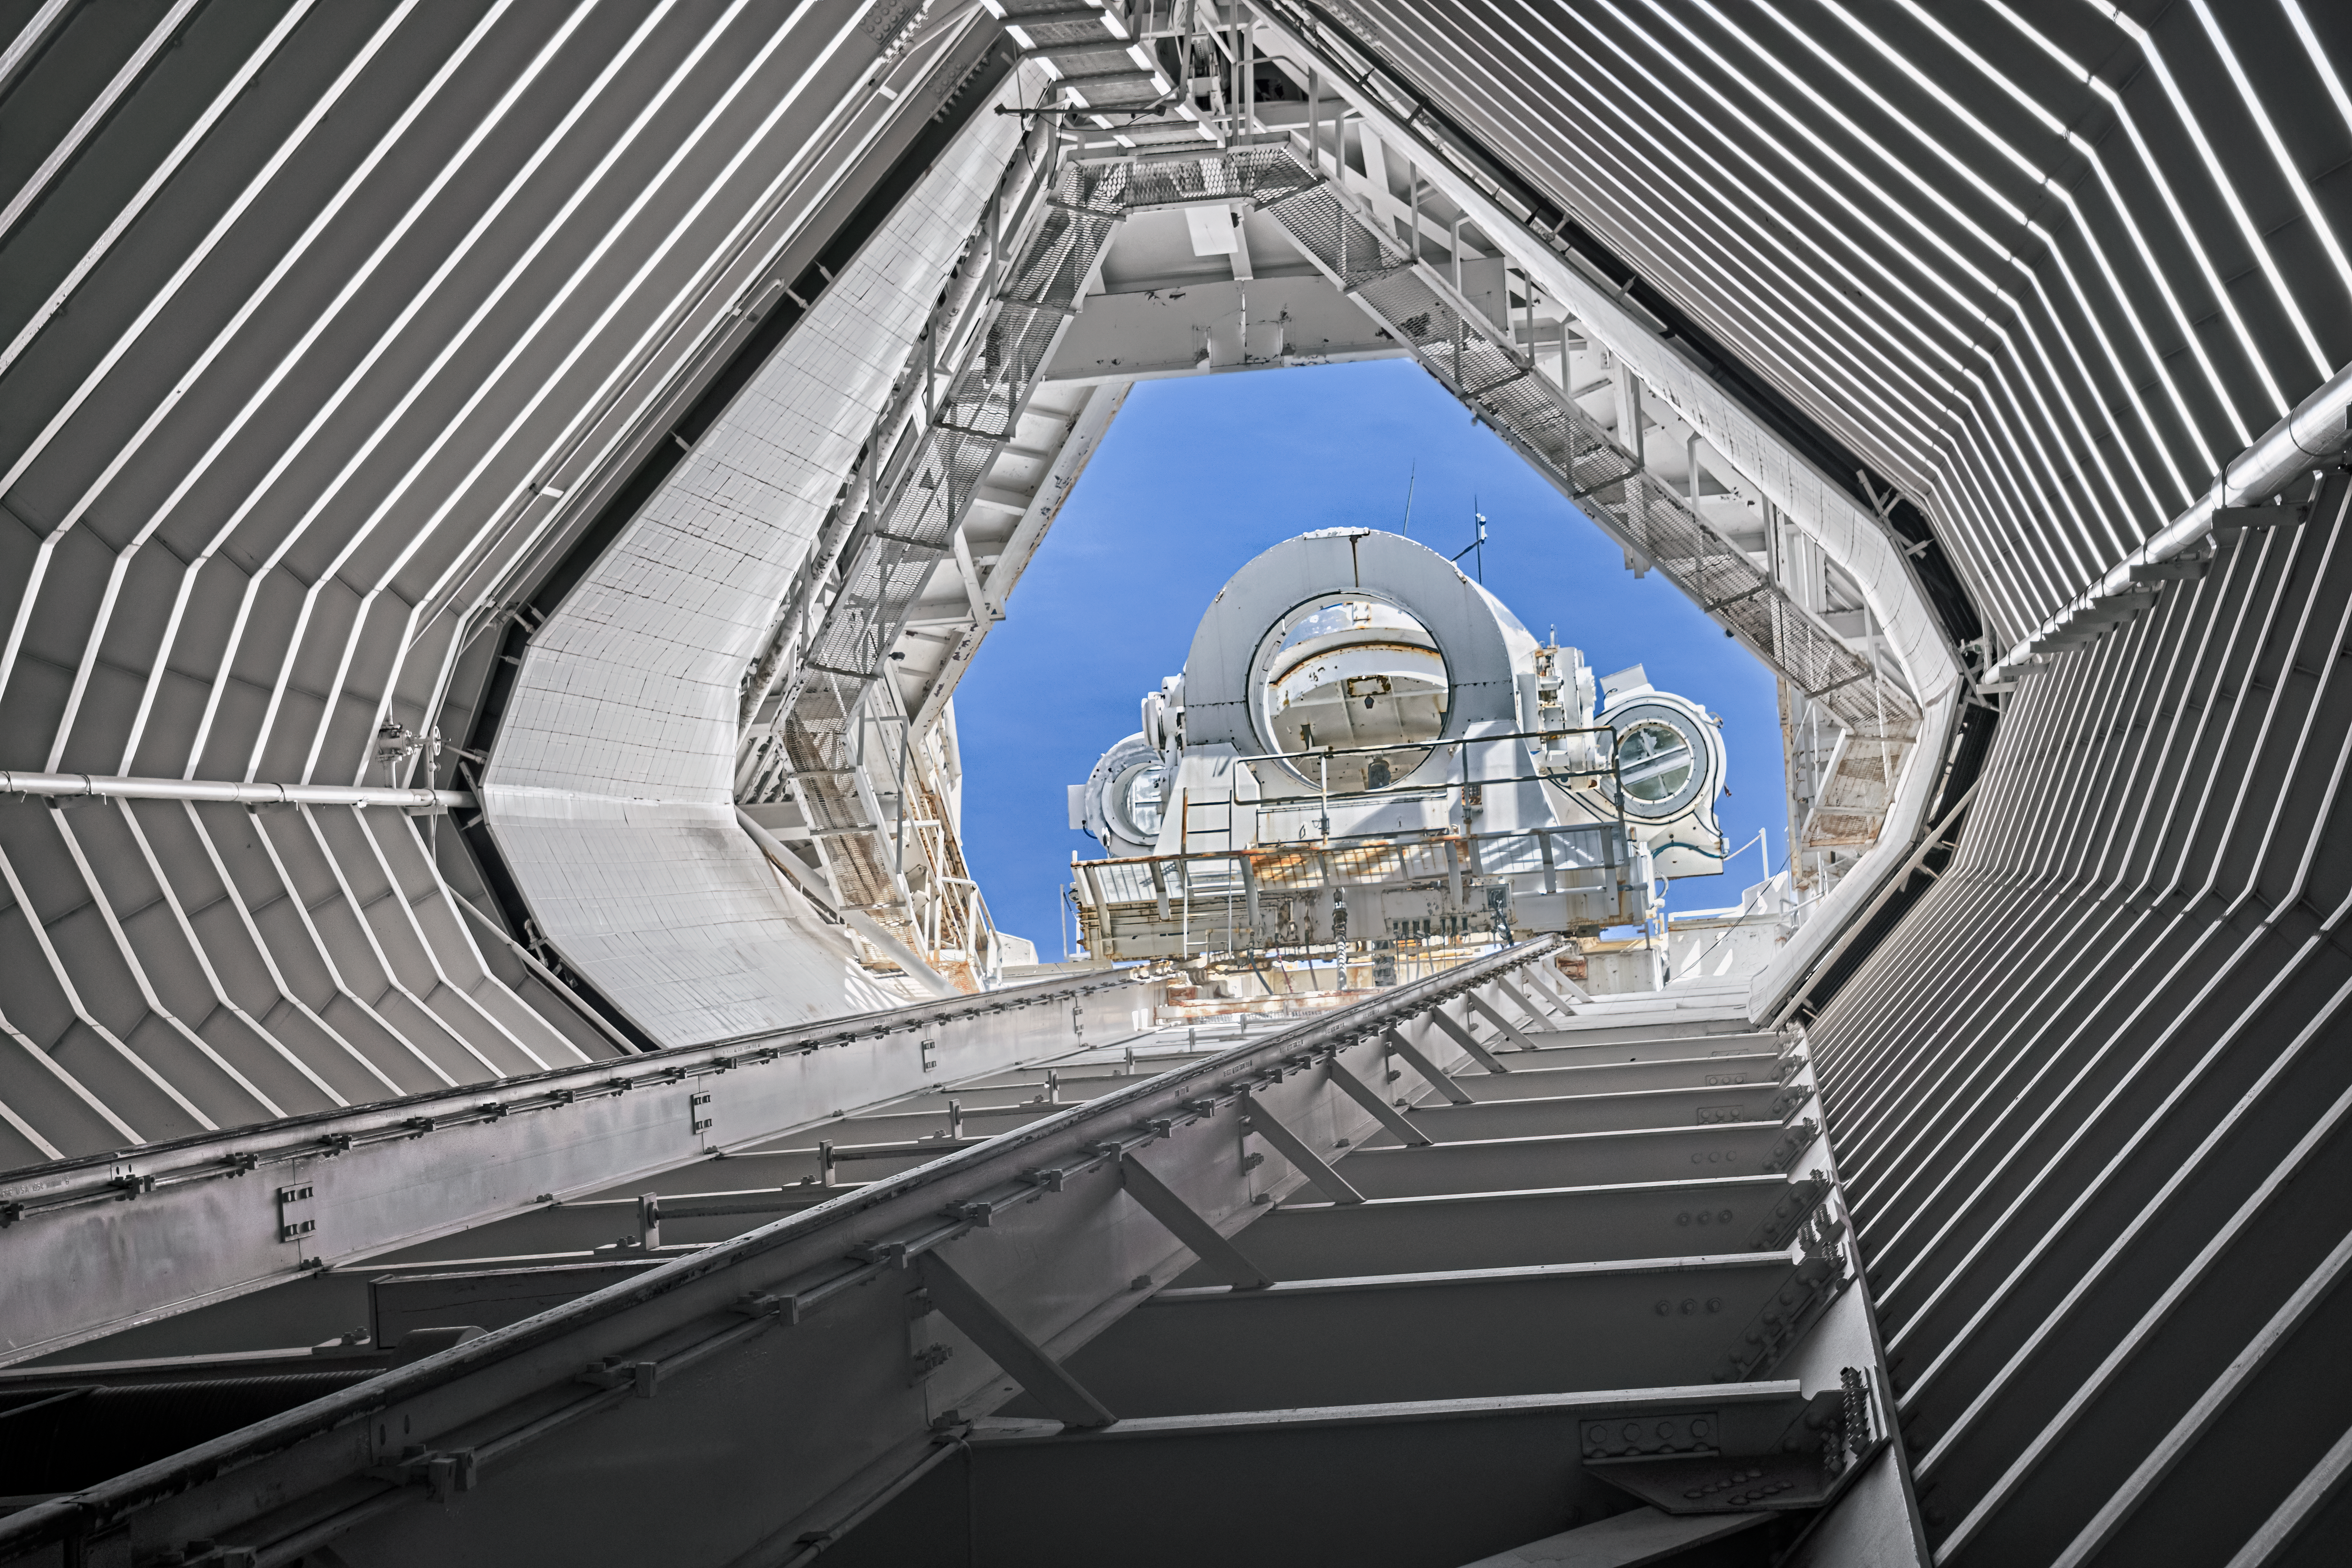

McMath-Pierce Solar Telescope Interior

The interior of the shaft leading down to the primary mirrors of the McMath-Pierce Solar Telescope located at Kitt Peak National Observatory (KPNO), a Program of NSF NOIRLab.

Credit: KPNO/NOIRLab/NSF/AURA/T. Matsopoulos